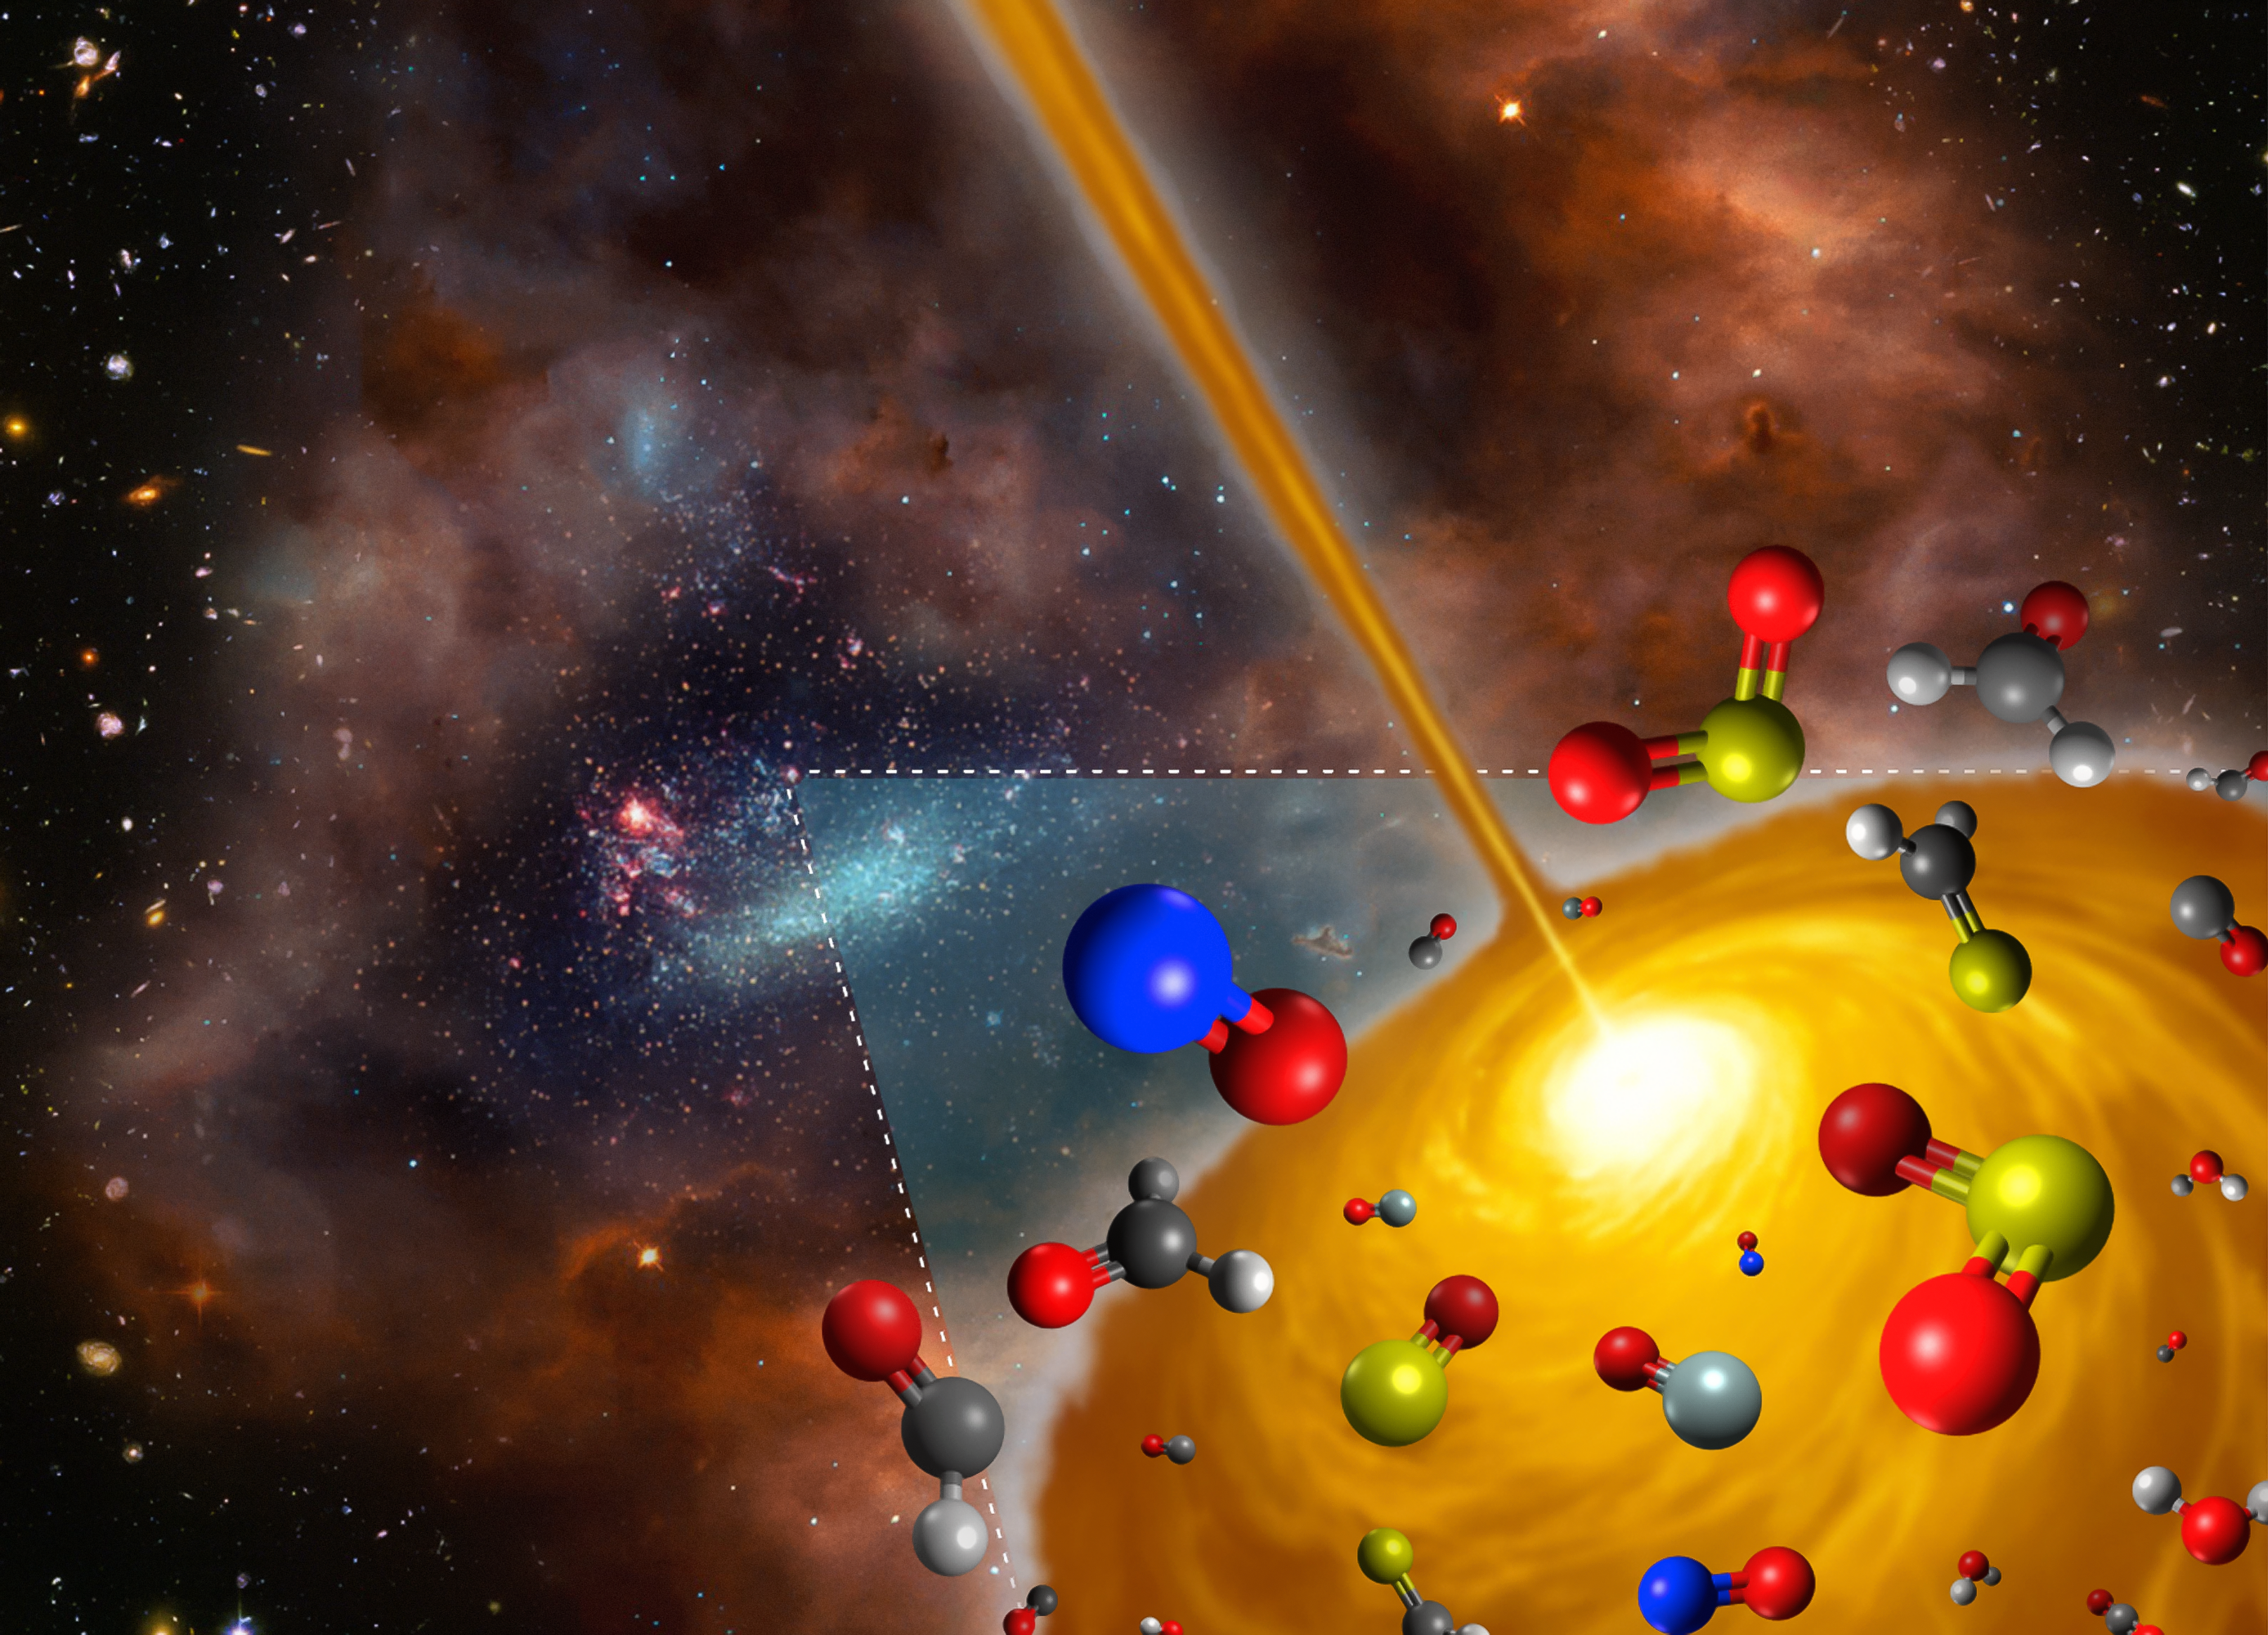

Artist's impression of the hot molecular core discovered in the Large Magellanic Cloud

This artist’s impression shows the molecules found in a hot molecular core in the Large Magellanic Cloud using ALMA. This core is the first such object to be found outside the Milky Way, and it has significantly different chemical makeup to those found in our own galaxy.

The figure is a derivative work based on material from the following sources: ESO/M. Kornmesser; NASA, ESA, and S. Beckwith (STScI) and the HUDF Team; NASA/ESA and the Hubble Heritage Team (AURA/STScI)/HEI.

Credit: FRIS/Tohoku University